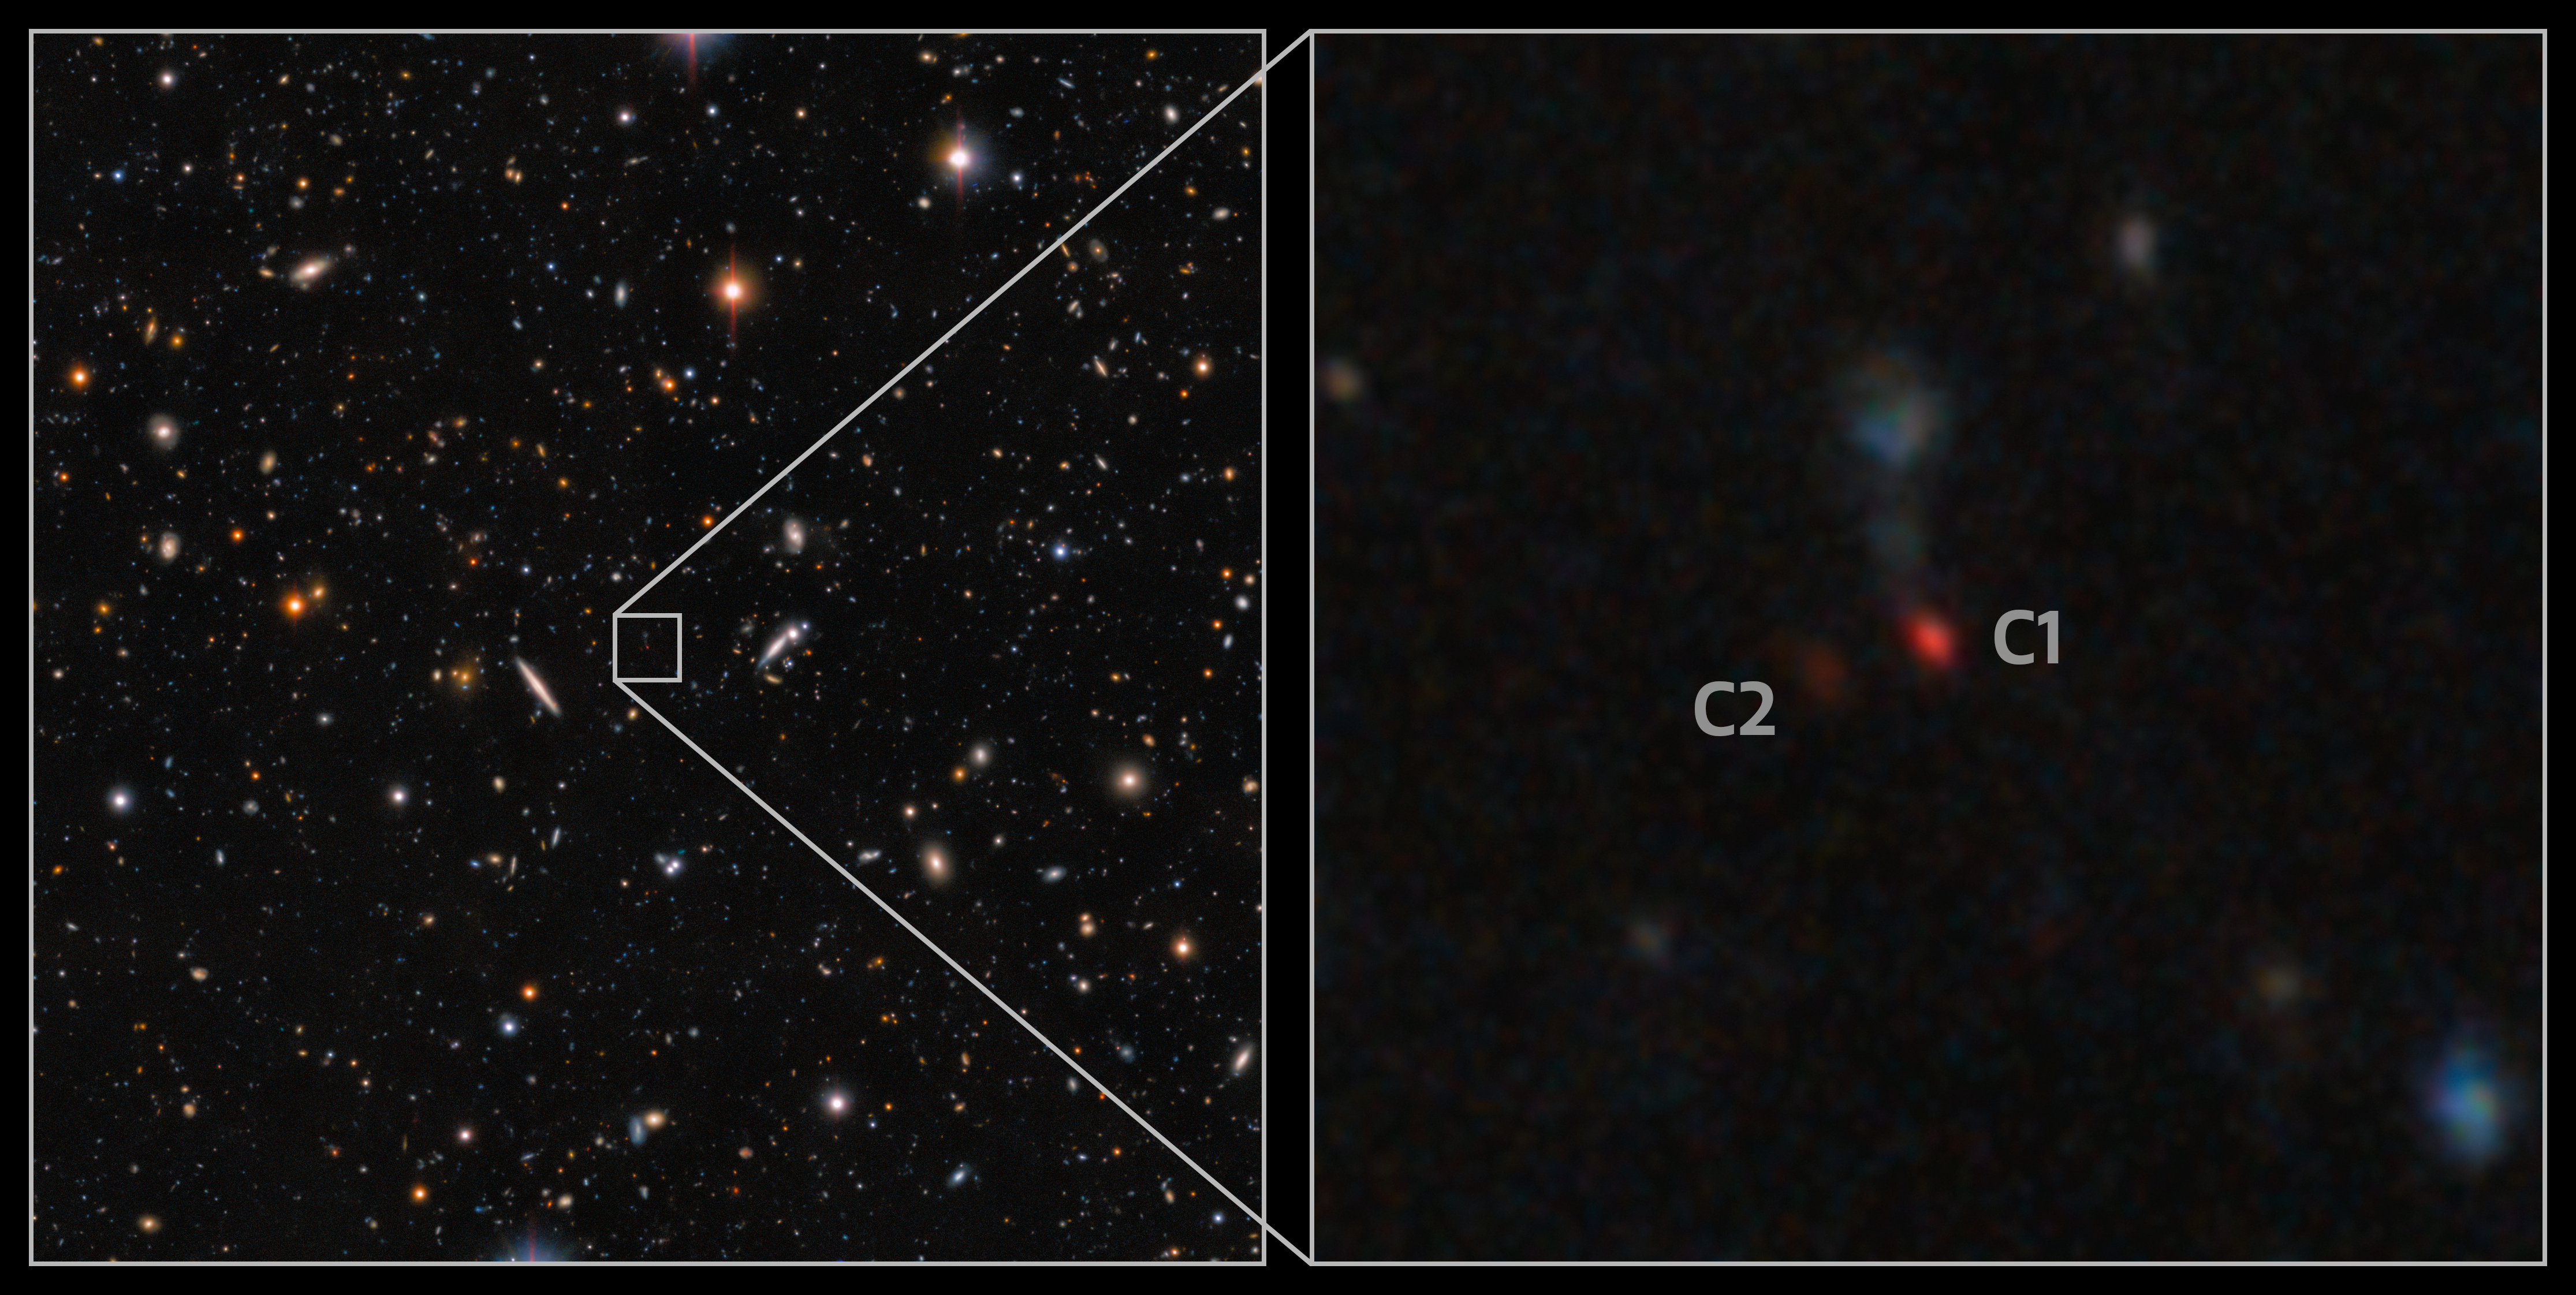

Hyper Suprime-Cam Image of Most Distant Pair of Merging Quasars

This image, taken with the Hyper Suprime-Cam on the Subaru Telescope, shows a pair of quasars in the process of merging. The faint patches of red caught the eye of astronomers and follow-up spectroscopy with the Gemini North telescope, one half of the International Gemini Observatory, which is supported in part by the U.S. National Science Foundation and operated by NSF NOIRLab, confirmed that these objects are quasars. The pair is seen only 900 million years after the Big Bang. Not only is this the most distant pair of merging quasars ever found, but also the first confirmed pair in the period of the Universe’s history known as Cosmic Dawn.

Credit: NOIRLab/NSF/AURA/T.A. Rector (University of Alaska Anchorage/NSF NOIRLab), D. de Martin (NSF NOIRLab) & M. Zamani (NSF NOIRLab)